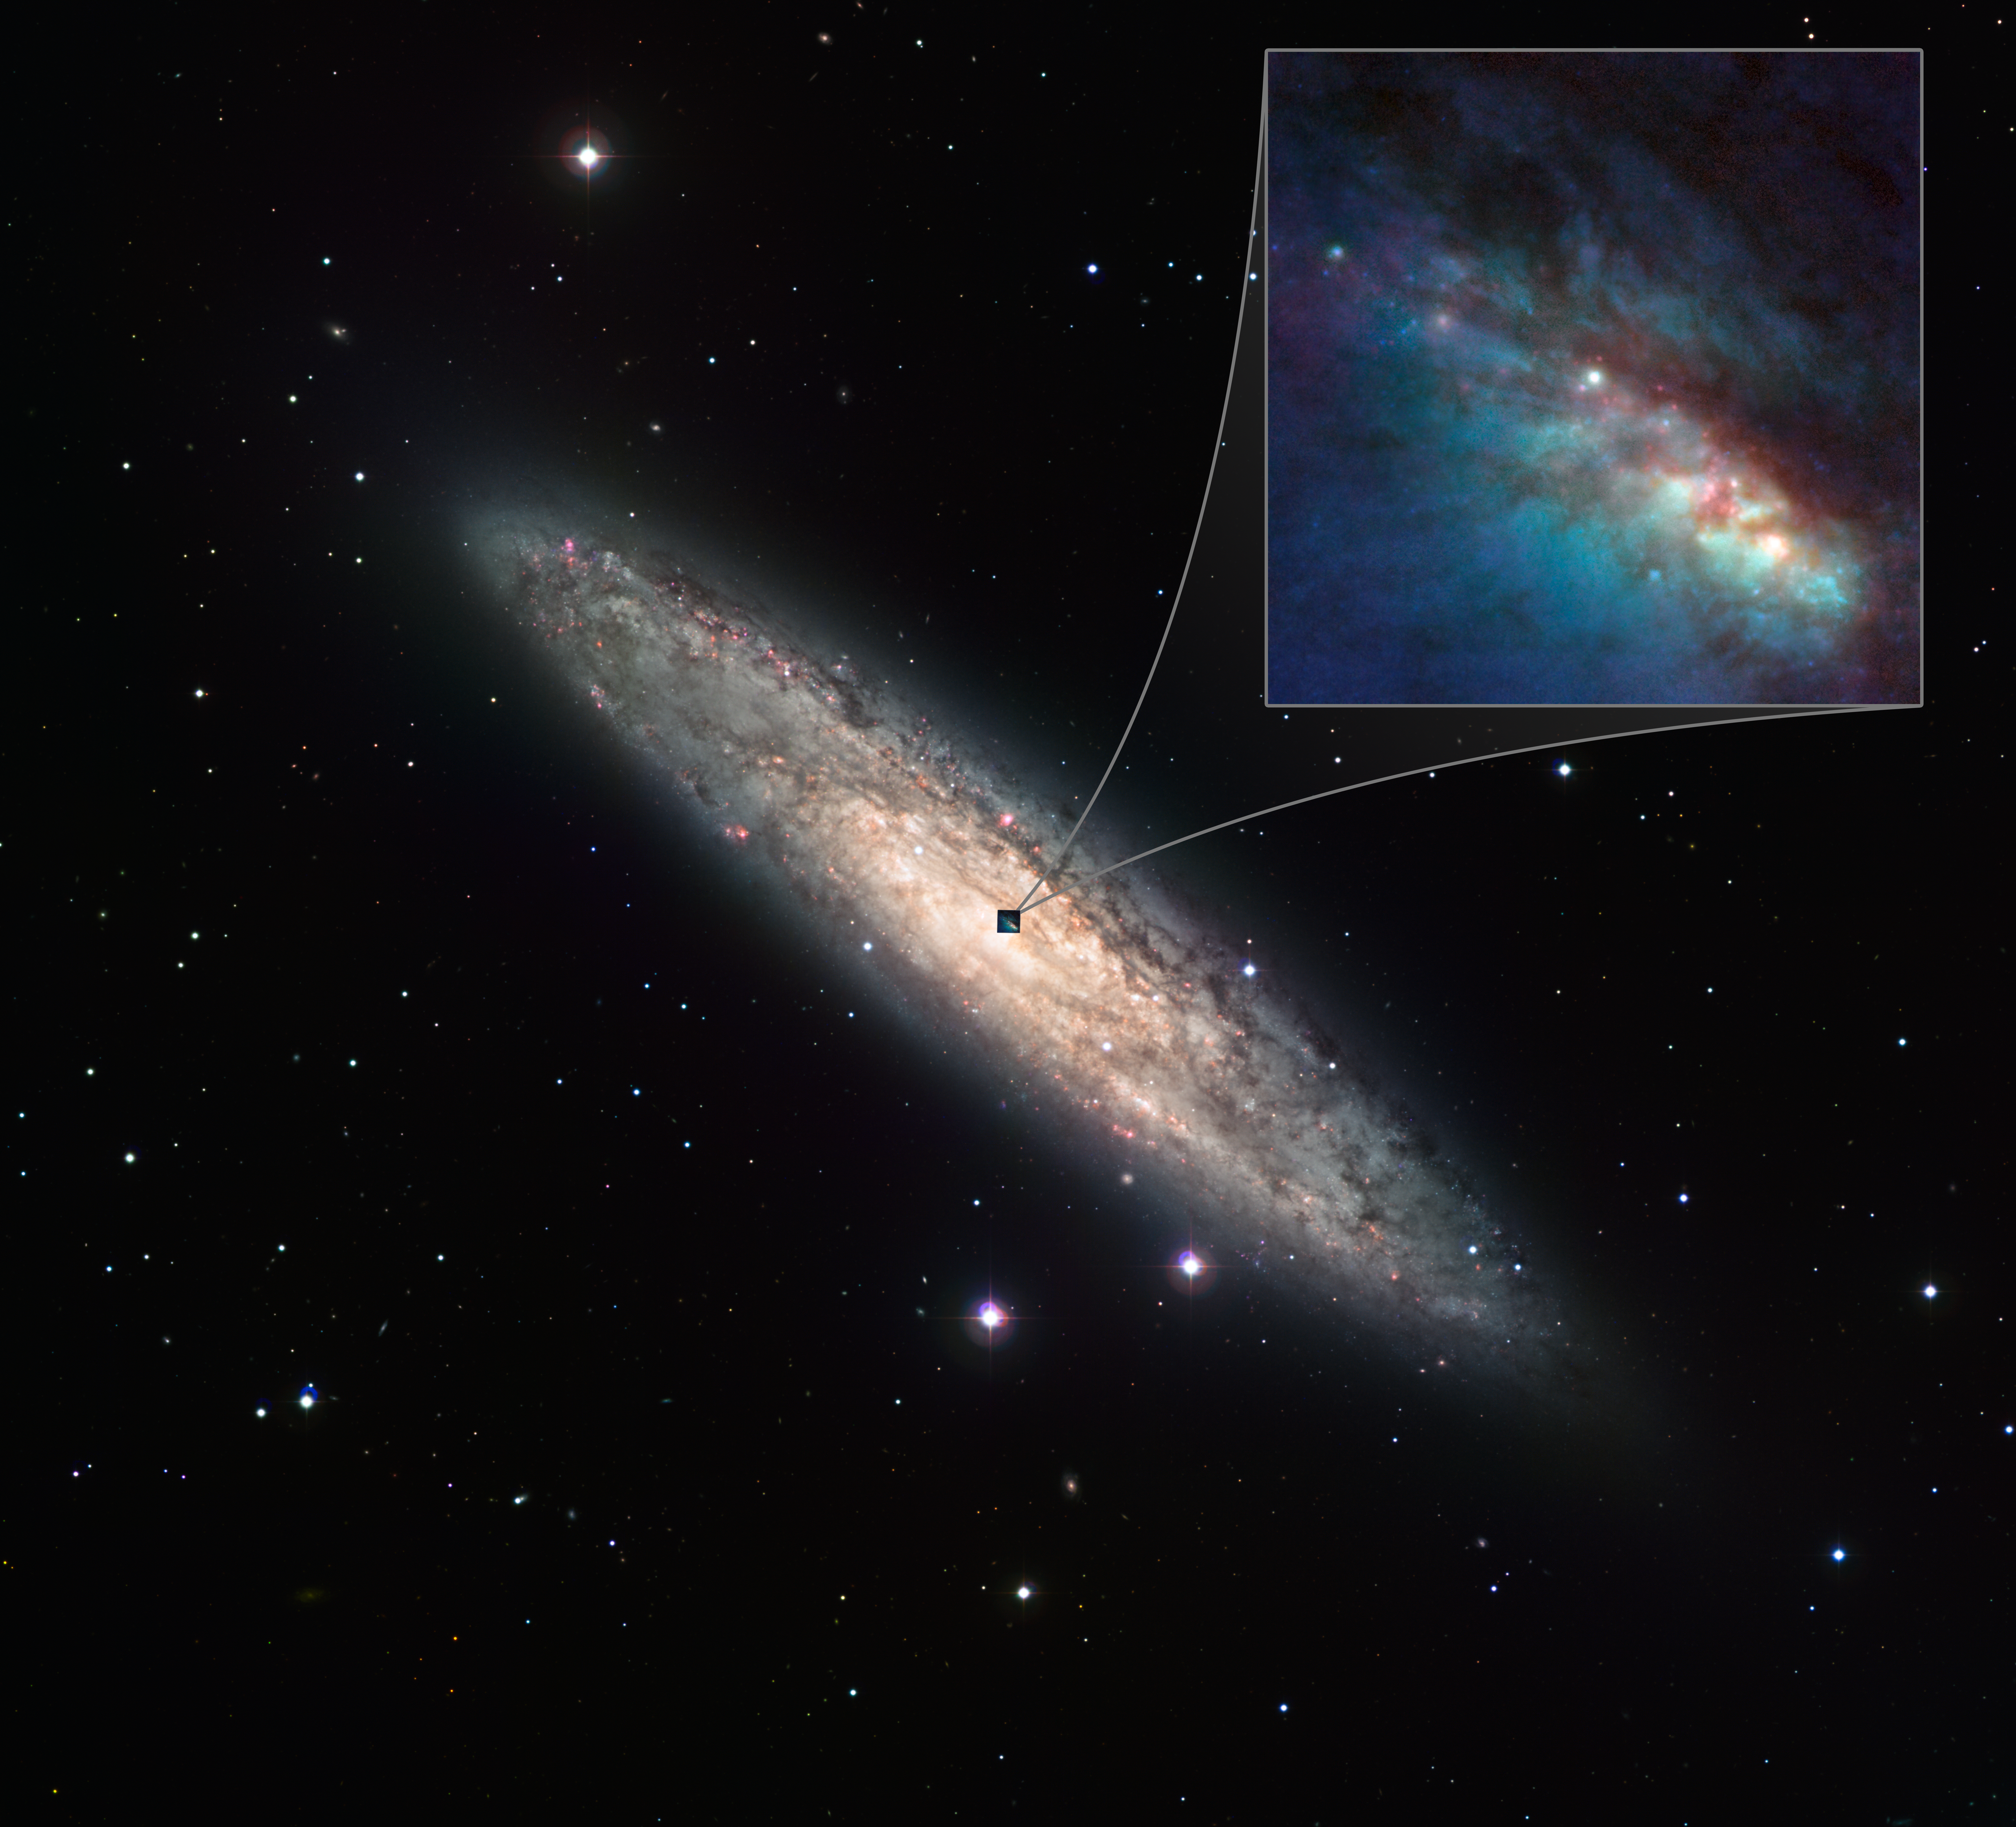

The starburst galaxy NGC 253

NGC 253 is one of the brightest spiral galaxies in the sky, and also one of the dustiest. The whole galaxy is shown here as observed with the WFI instrument, while the insert shows a close-up of the central parts as observed with the NACO instrument on ESO's Very Large Telescope and the ACS on the NASA/ESA Hubble Space Telescope. This unique set of observations has allowed a team of astronomers from the Instituto de Astrofísica de Canarias (Spain) to study the galaxy in great detail, uncovering many young, massive and dusty stellar nurseries. They also found that the centre of this galaxy appears to harbour a twin of our own Milky Way's supermassive black hole.

Credit: ESO